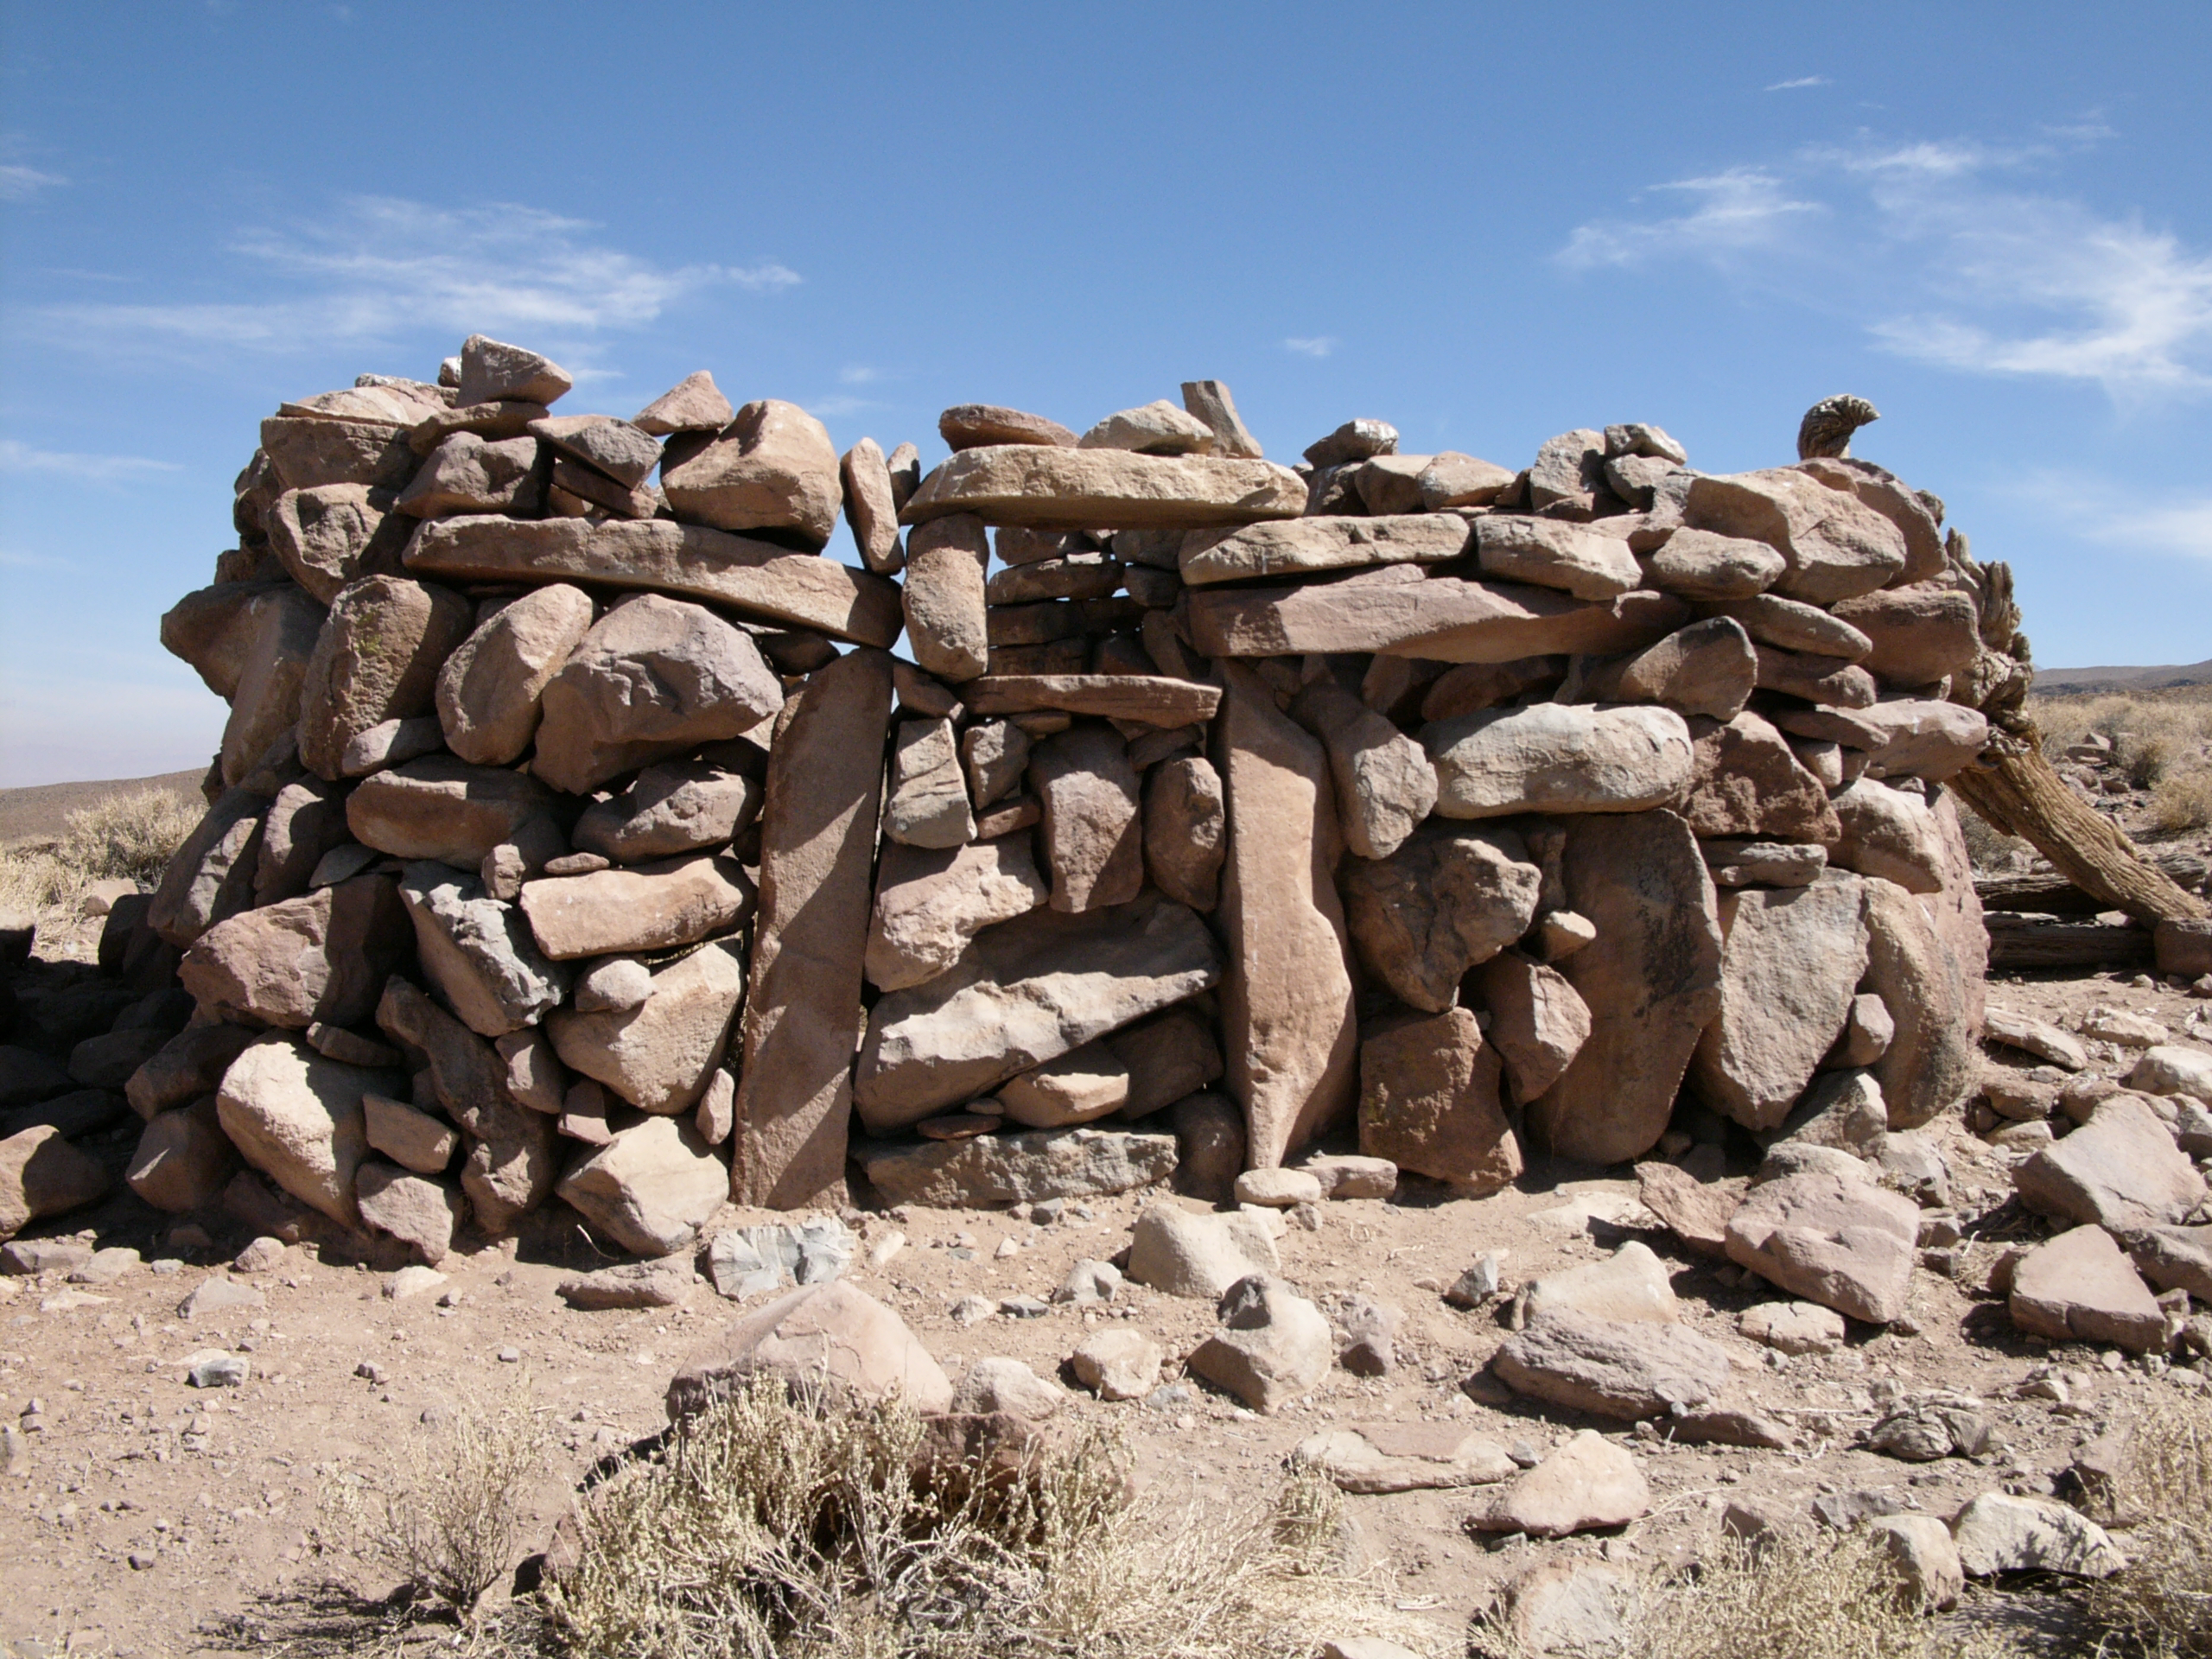

Archaeology in Atacama's Chilean desert

The natural environment around the ALMA site. These archaeological testimonies were found near the ALMA site. This picture was obtained in August 2004.

Credit: ESO